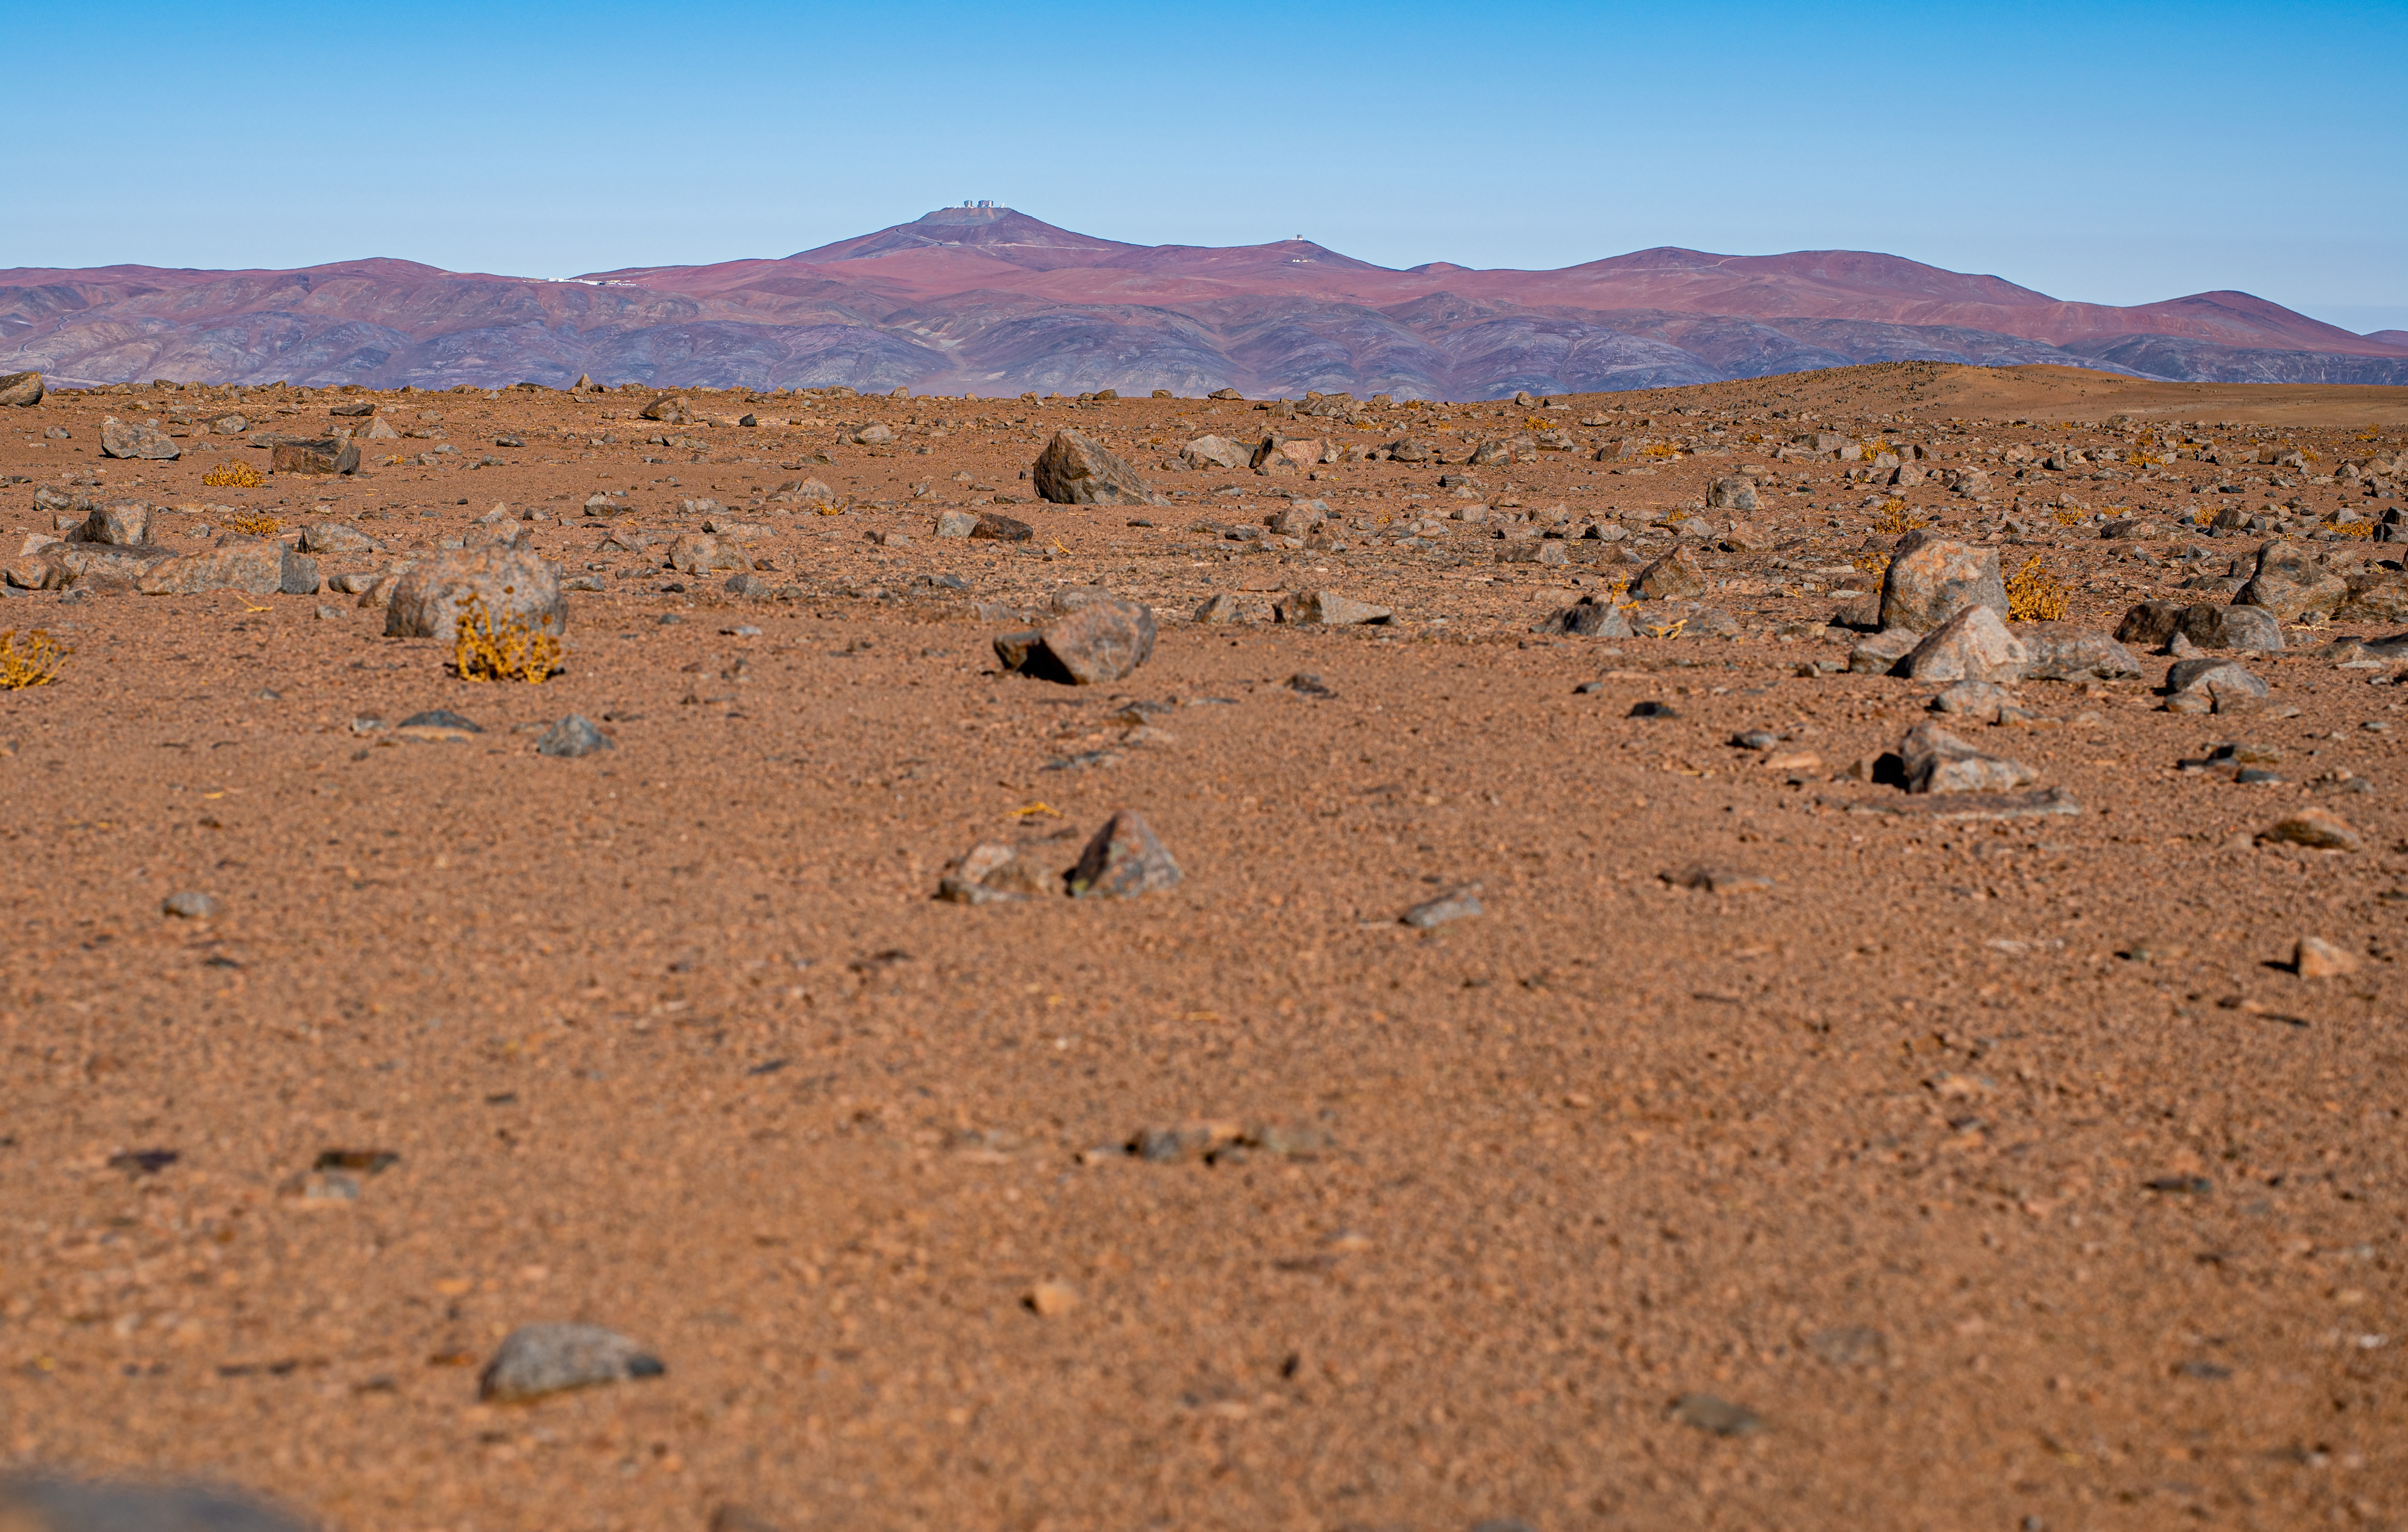

A stepping stone to the Universe

The Atacama Desert of Chile is one of the driest places on Earth, with extremely reliable weather, making it an excellent site to explore the Universe. So it’s not strange that this is the place ESO has chosen to place the flagship facilities for European ground-based astronomy.

At 2635 meters above sea level in the Atacama Desert, we find ESO’s Paranal Observatory, seen on the far mountain top in this image. It hosts several world-class telescopes like the Very Large Telescope (VLT), and the Visible and Infrared Survey Telescope for Astronomy (VISTA), the latter located on its own peak, seen here to the right of the main one.

But the desert is good for other astronomy related sciences as well: Mars explorations! The red and rocky environment around Paranal has a strong resemblance to Mars, making it a perfect site for the European Space Agency (ESA) to test their Mars rovers.

Credit: Zdeněk Bardon/ESO